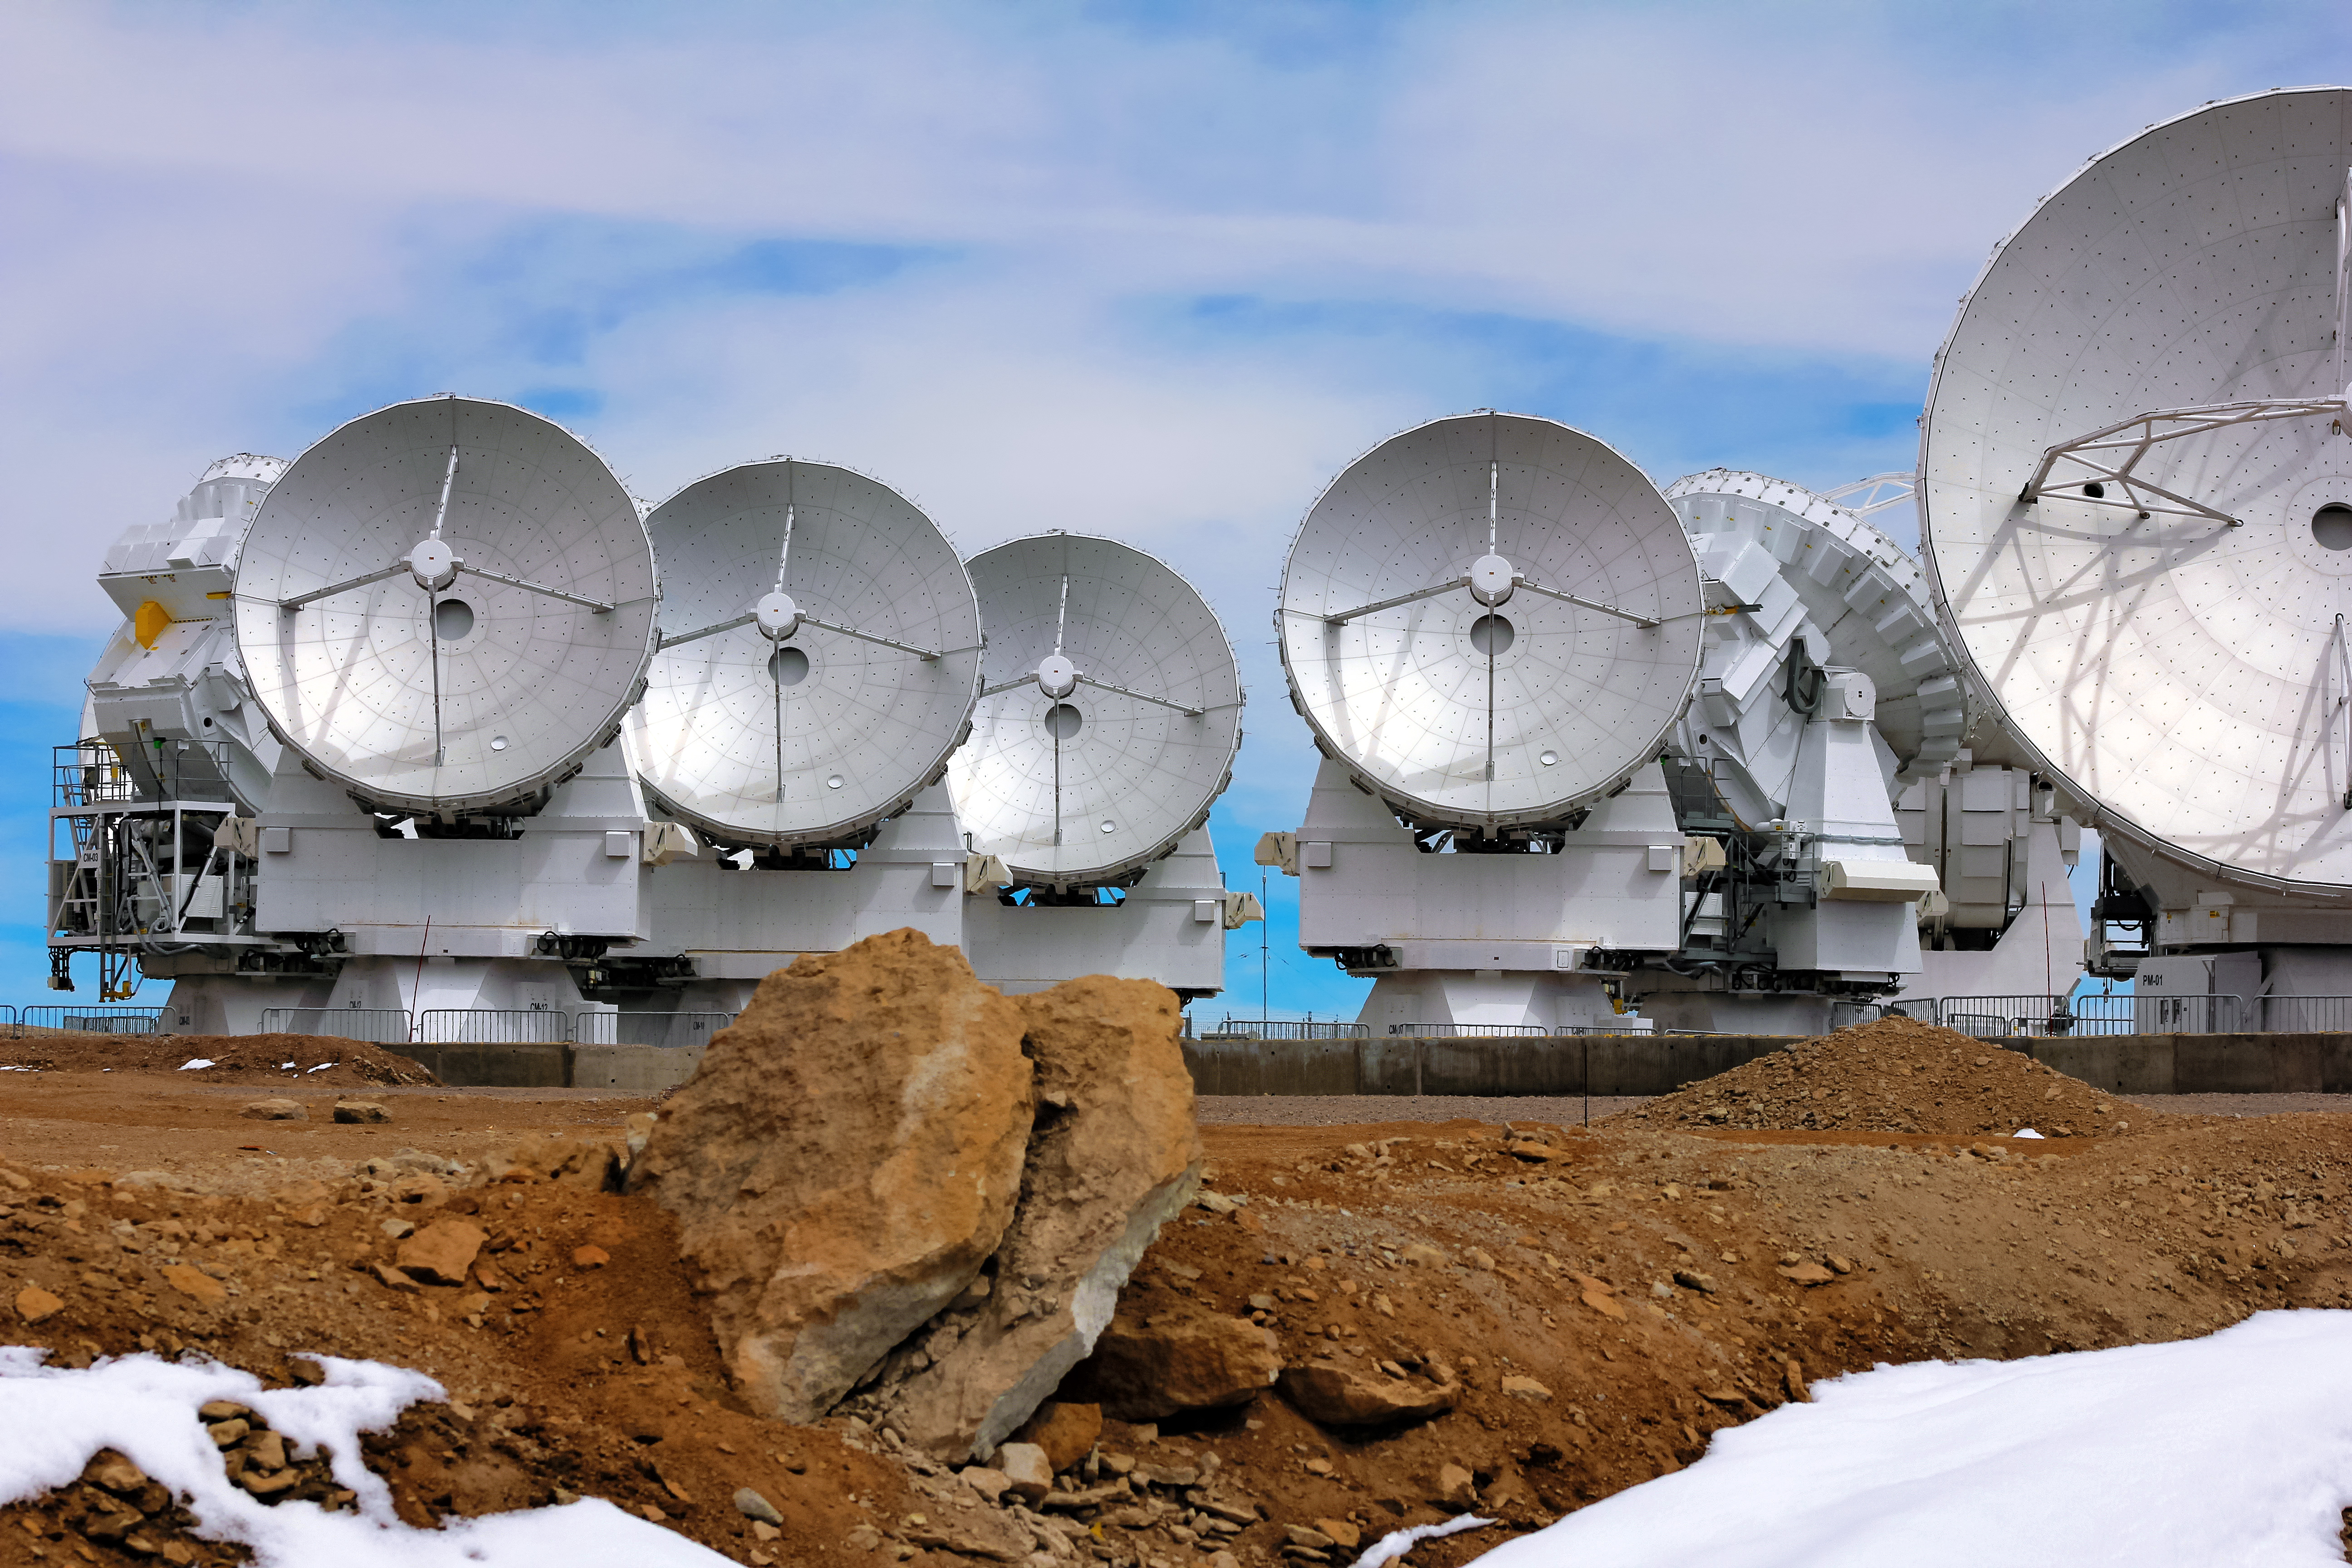

ALMA and the arid Atacama Desert

The smooth and shiny antenna disks of these radio telescopes contrast with the arid and arid terrain of the Atacama desert in northern Chile, where the facility is located.

Credit: D. Schreiner and S. Degezelle (ESO)